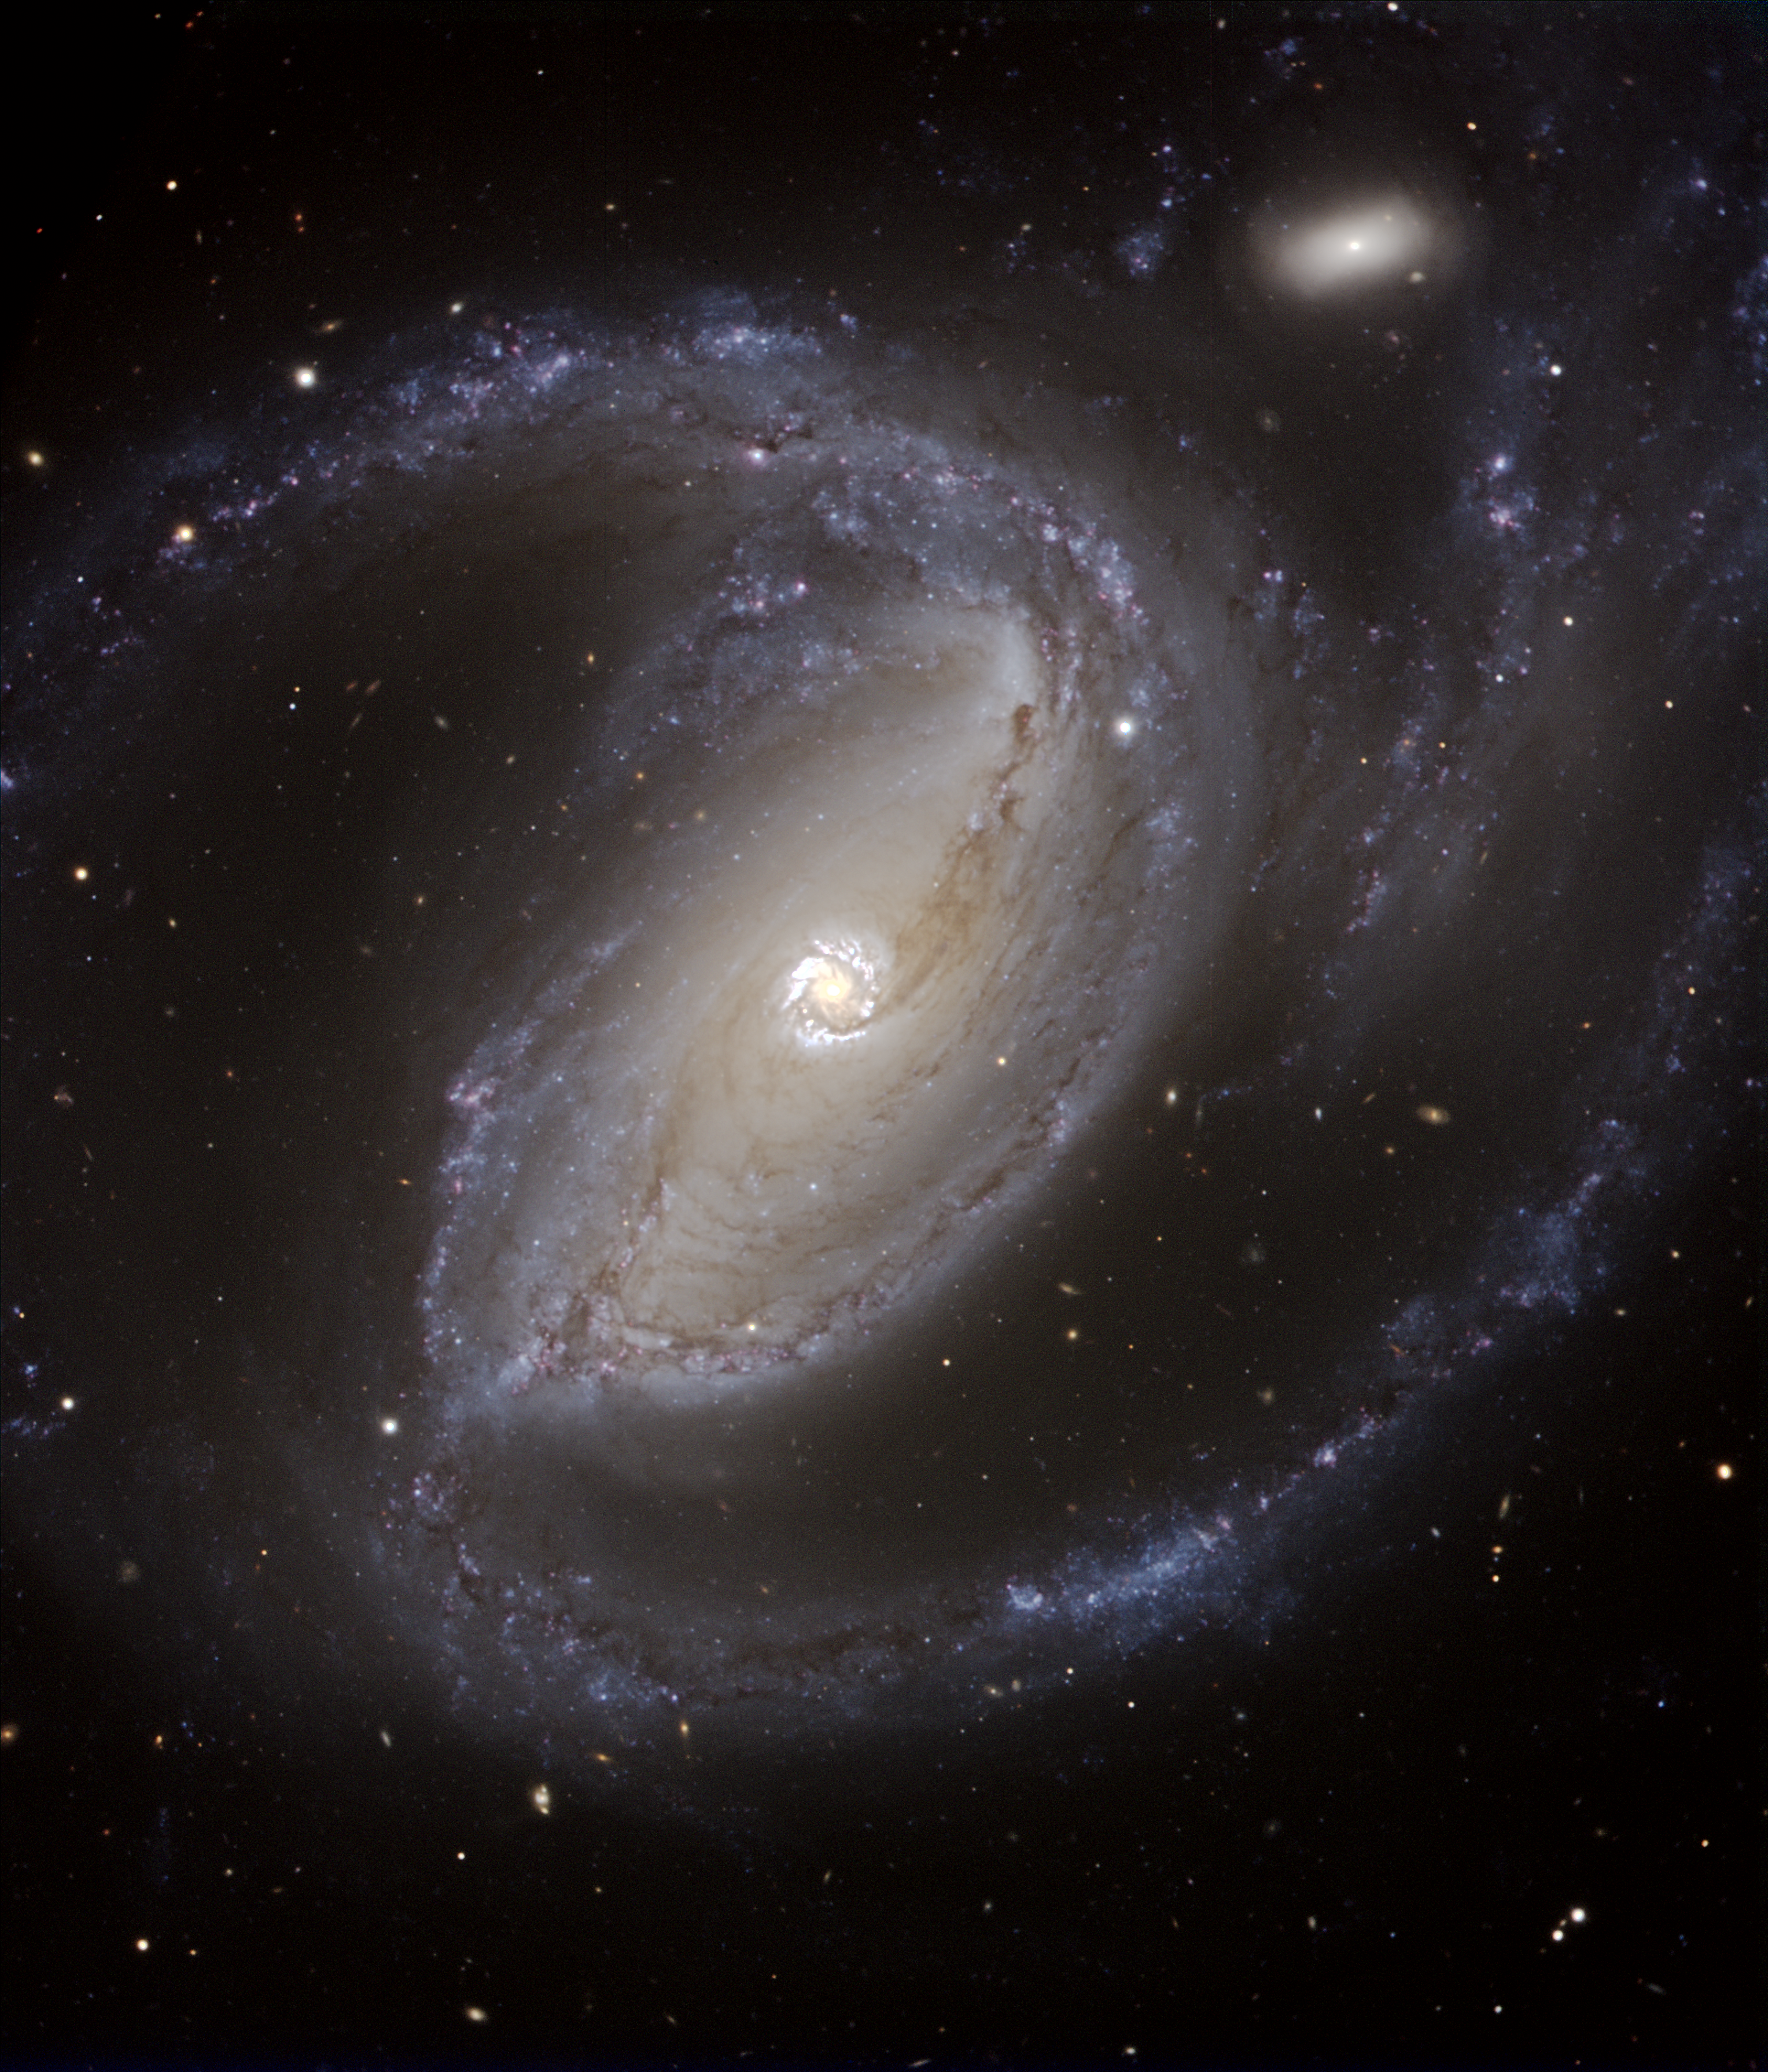

Spiral galaxy NGC 1097

It is an almost-true colour composite based on images made with the multi-mode VIMOS instrument on the 8.2-m Melipal (Unit Telescope 3) of ESO's Very Large Telescope. Exposures were taken in three different wavebands which were associated to a given colour : R-band (centred around 652 nm; red), V (540 nm; green) and B (456 nm; blue). The images were taken on the night of December 9 to 10, 2004 in the presence of the President of the Republic of Chile, M. Ricardo Lagos. The observing conditions were very good (seeing well below 1 arcsec). The total exposure was 2.25 min in R, 3 min in V and 6 min in B. The scale is 0.205 arcsec/pix and the image covers a 7.7 x 6.6 arcmin2 region on the sky. All exposures were taken and pre-processed by ESO Paranal Science Operation astronomers. Additional image processing by Henri Boffin (ESO).

Credit: ESO